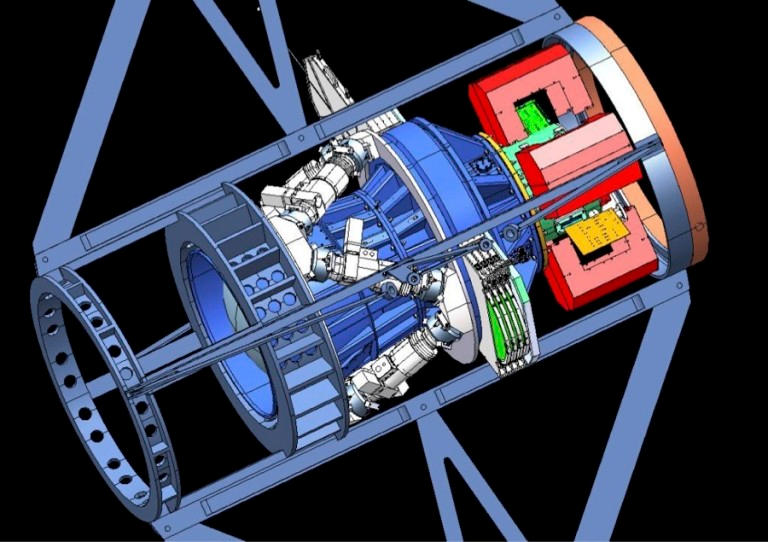

Model rendering of the Dark Energy Camera

Credit: NOIRLab